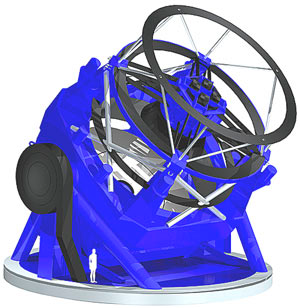

LSST

Credit: LSST Corporation